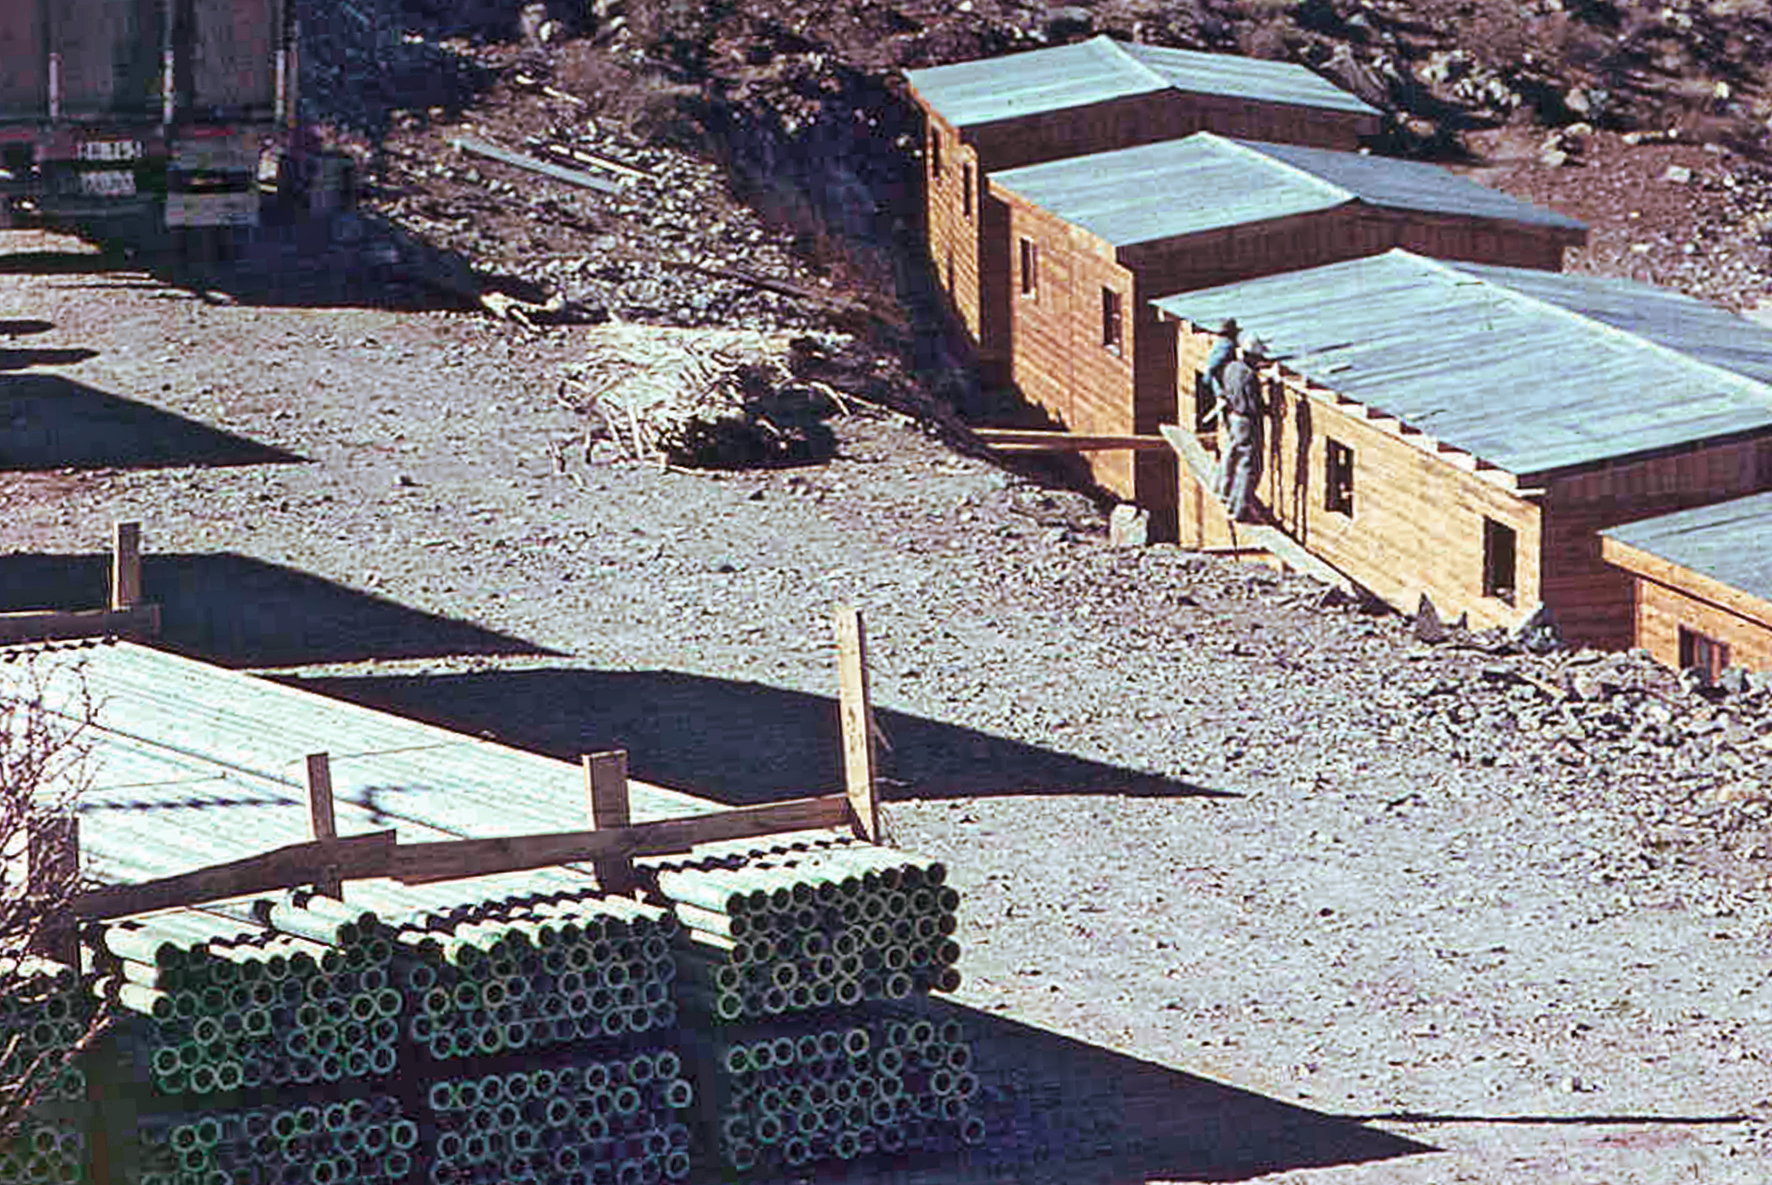

Housing for La Silla workers

Buildings at the site to La Silla during the observatory's construction.

Credit: ESO